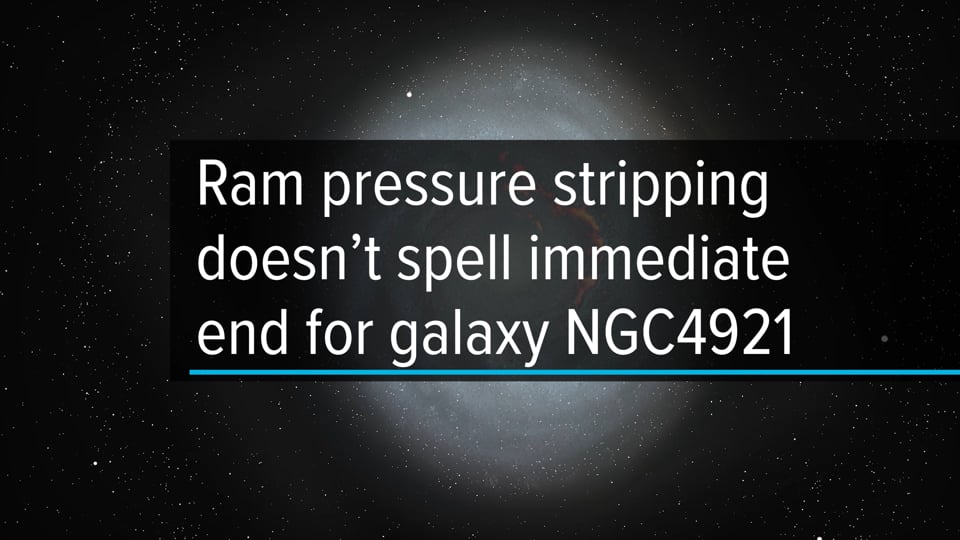

Ram pressure stripping doesn't spell immediate end for galaxy NGC4921

Viewed face-on, Hubble Space Telescope (HST) reveals the distribution of young stars and dust in the spiral galaxy NGC4921. The galaxy is under ram pressure from its galaxy cluster, the Coma Cluster. This process is stripping gas away from the galaxy, altering its structure and the distribution of molecular gas, as traced by ALMA (seen here in red). Eventually, ram pressure can strip away enough gas to stop the formation of new stars. The combination of data from Hubble and ALMA provides a three dimensional view of gas distribution and movement in NGC4921. Here we see that some clouds of molecular gas are actually behind the galaxy and falling back towards the host, opposite the direction of ram pressure. This re-accretion of gas can slow the strangulating effect of ram pressure on the life of the galaxy. This is the first observational evidence of the fallback process. For the entire press release: https://public.nrao.edu/news/gas-reaccretion-seen-in-dying-galaxies/

Credit: ALMA (ESO/NAOJ/NRAO)/S. Dagnello (NRAO), NASA/ESA/Hubble, K. Cook (LLNL), L. Shatz, W. Cramer et al (Yale)